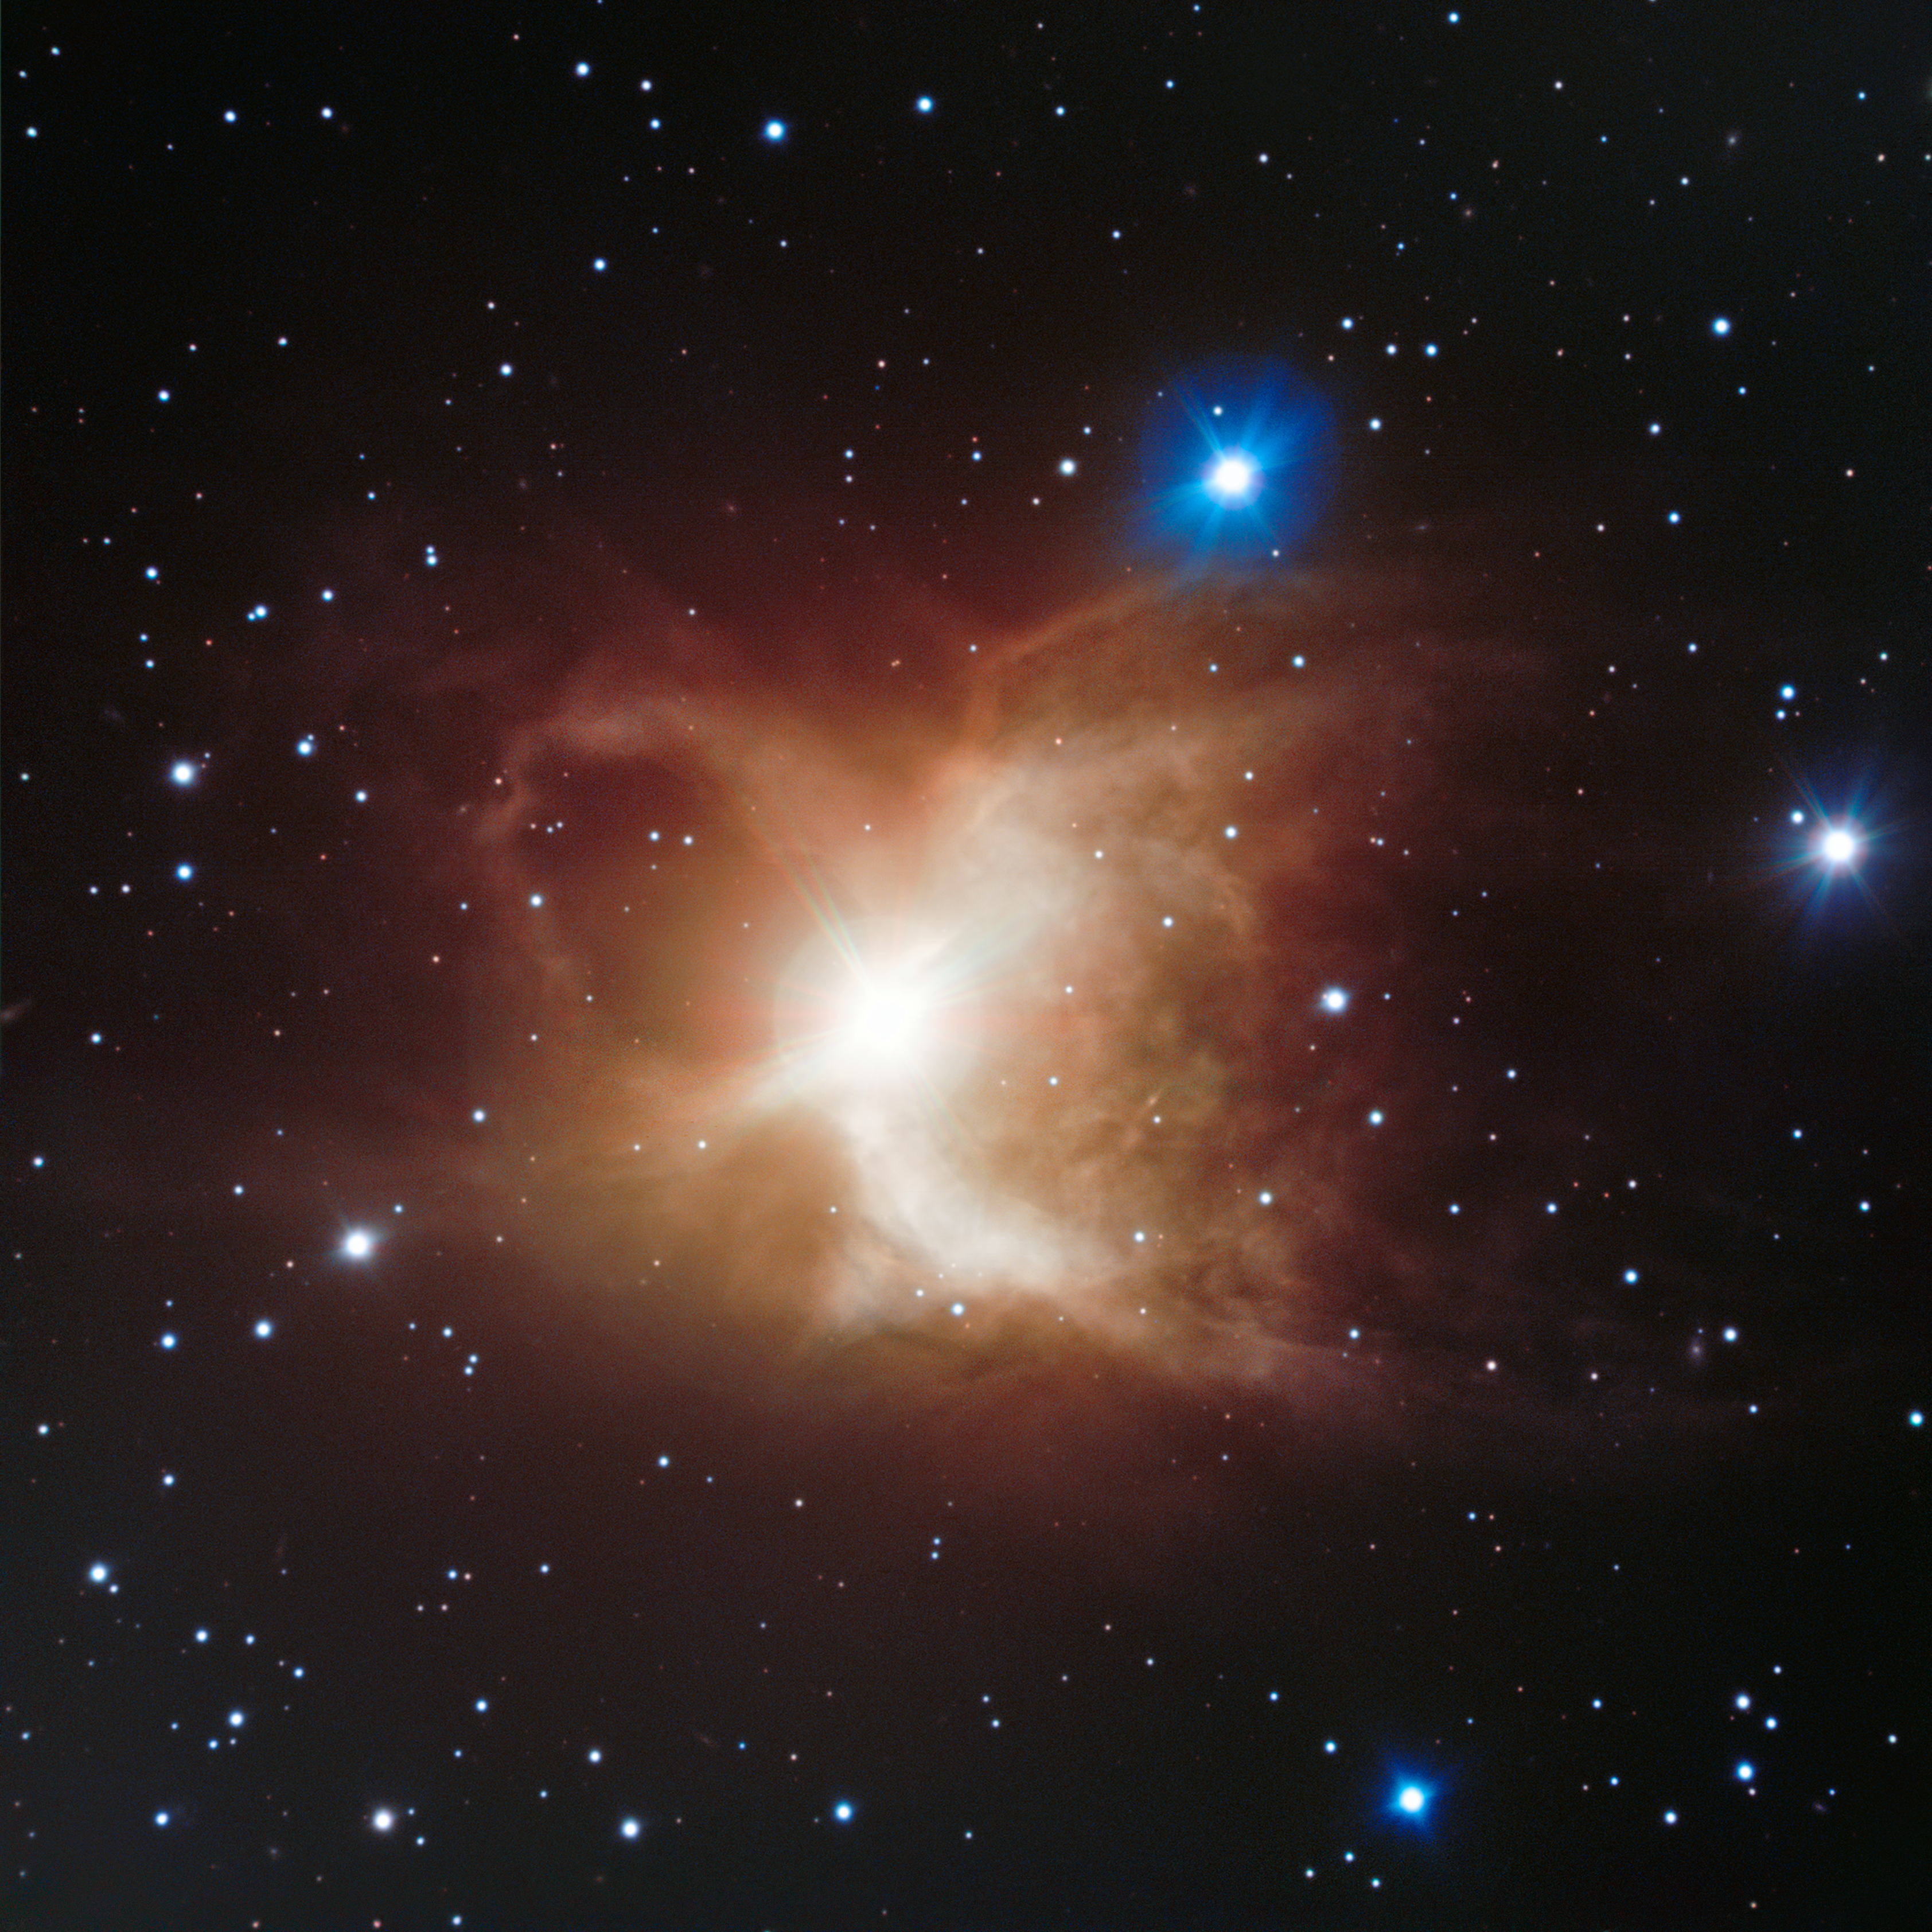

The Toby Jug Nebula as seen with ESO's Very Large Telescope

Located about 1200 light-years from Earth in the southern constellation of Carina (The Ship’s Keel), the Toby Jug Nebula, more formally known as IC 2220, is an example of a reflection nebula. It is a cloud of gas and dust illuminated from within by the central star, designated HD 65750.

Credit: ESO